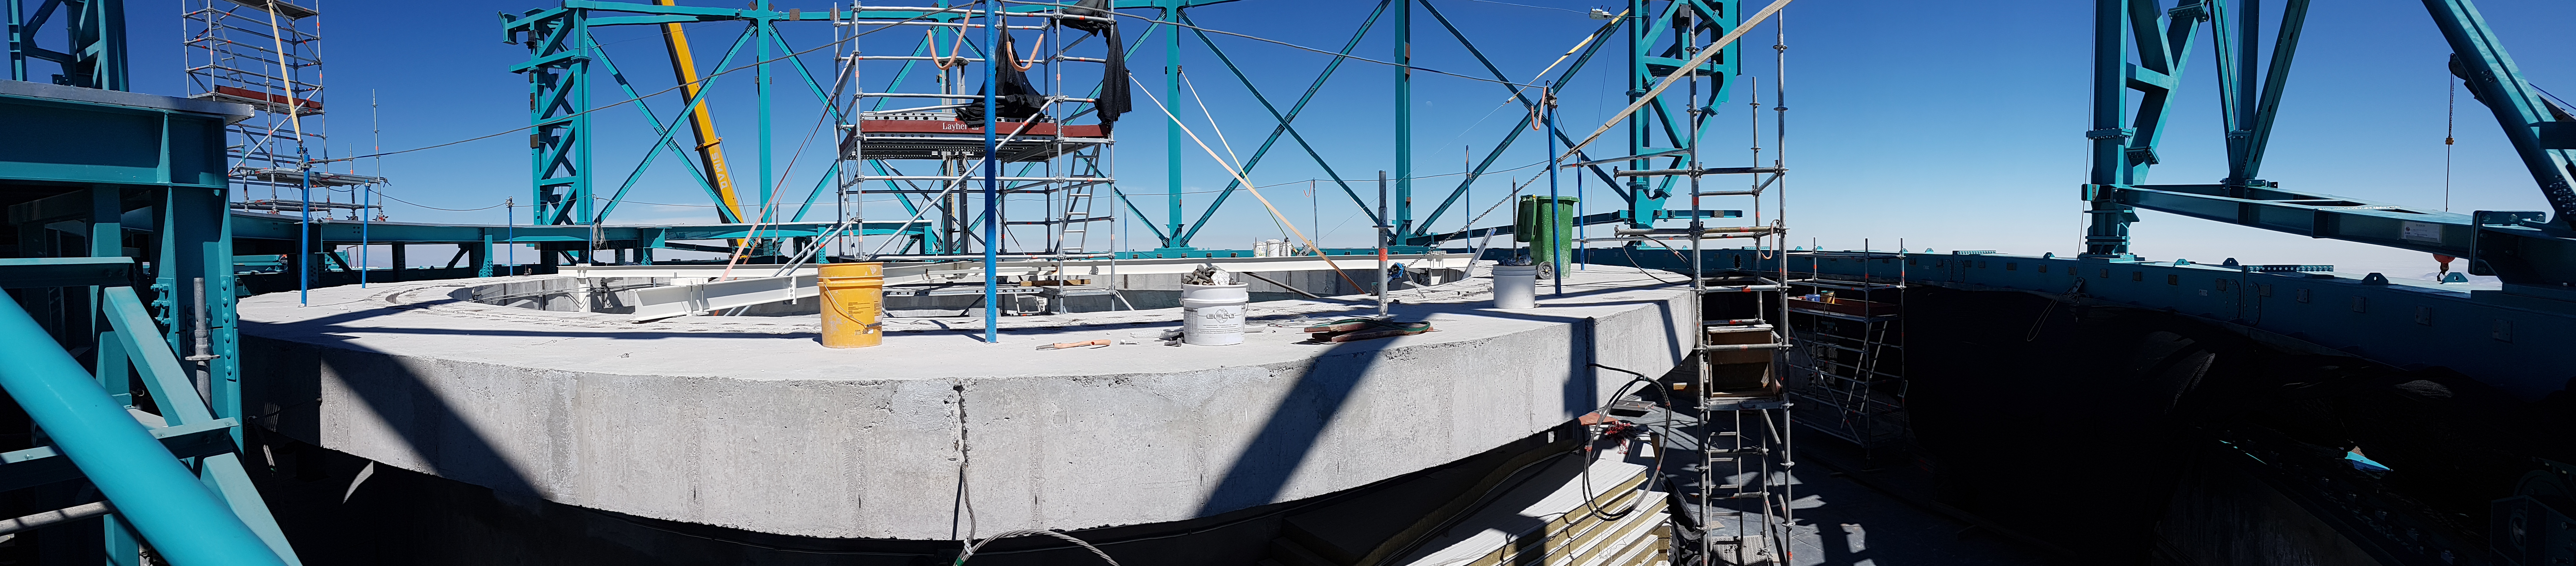

Summit Update. Besalco guarantee period

Summit site construction site status in April, 2018. General Contractor Besalco is completing punch list items.

Credit: Rubin Observatory/NSF/AURA